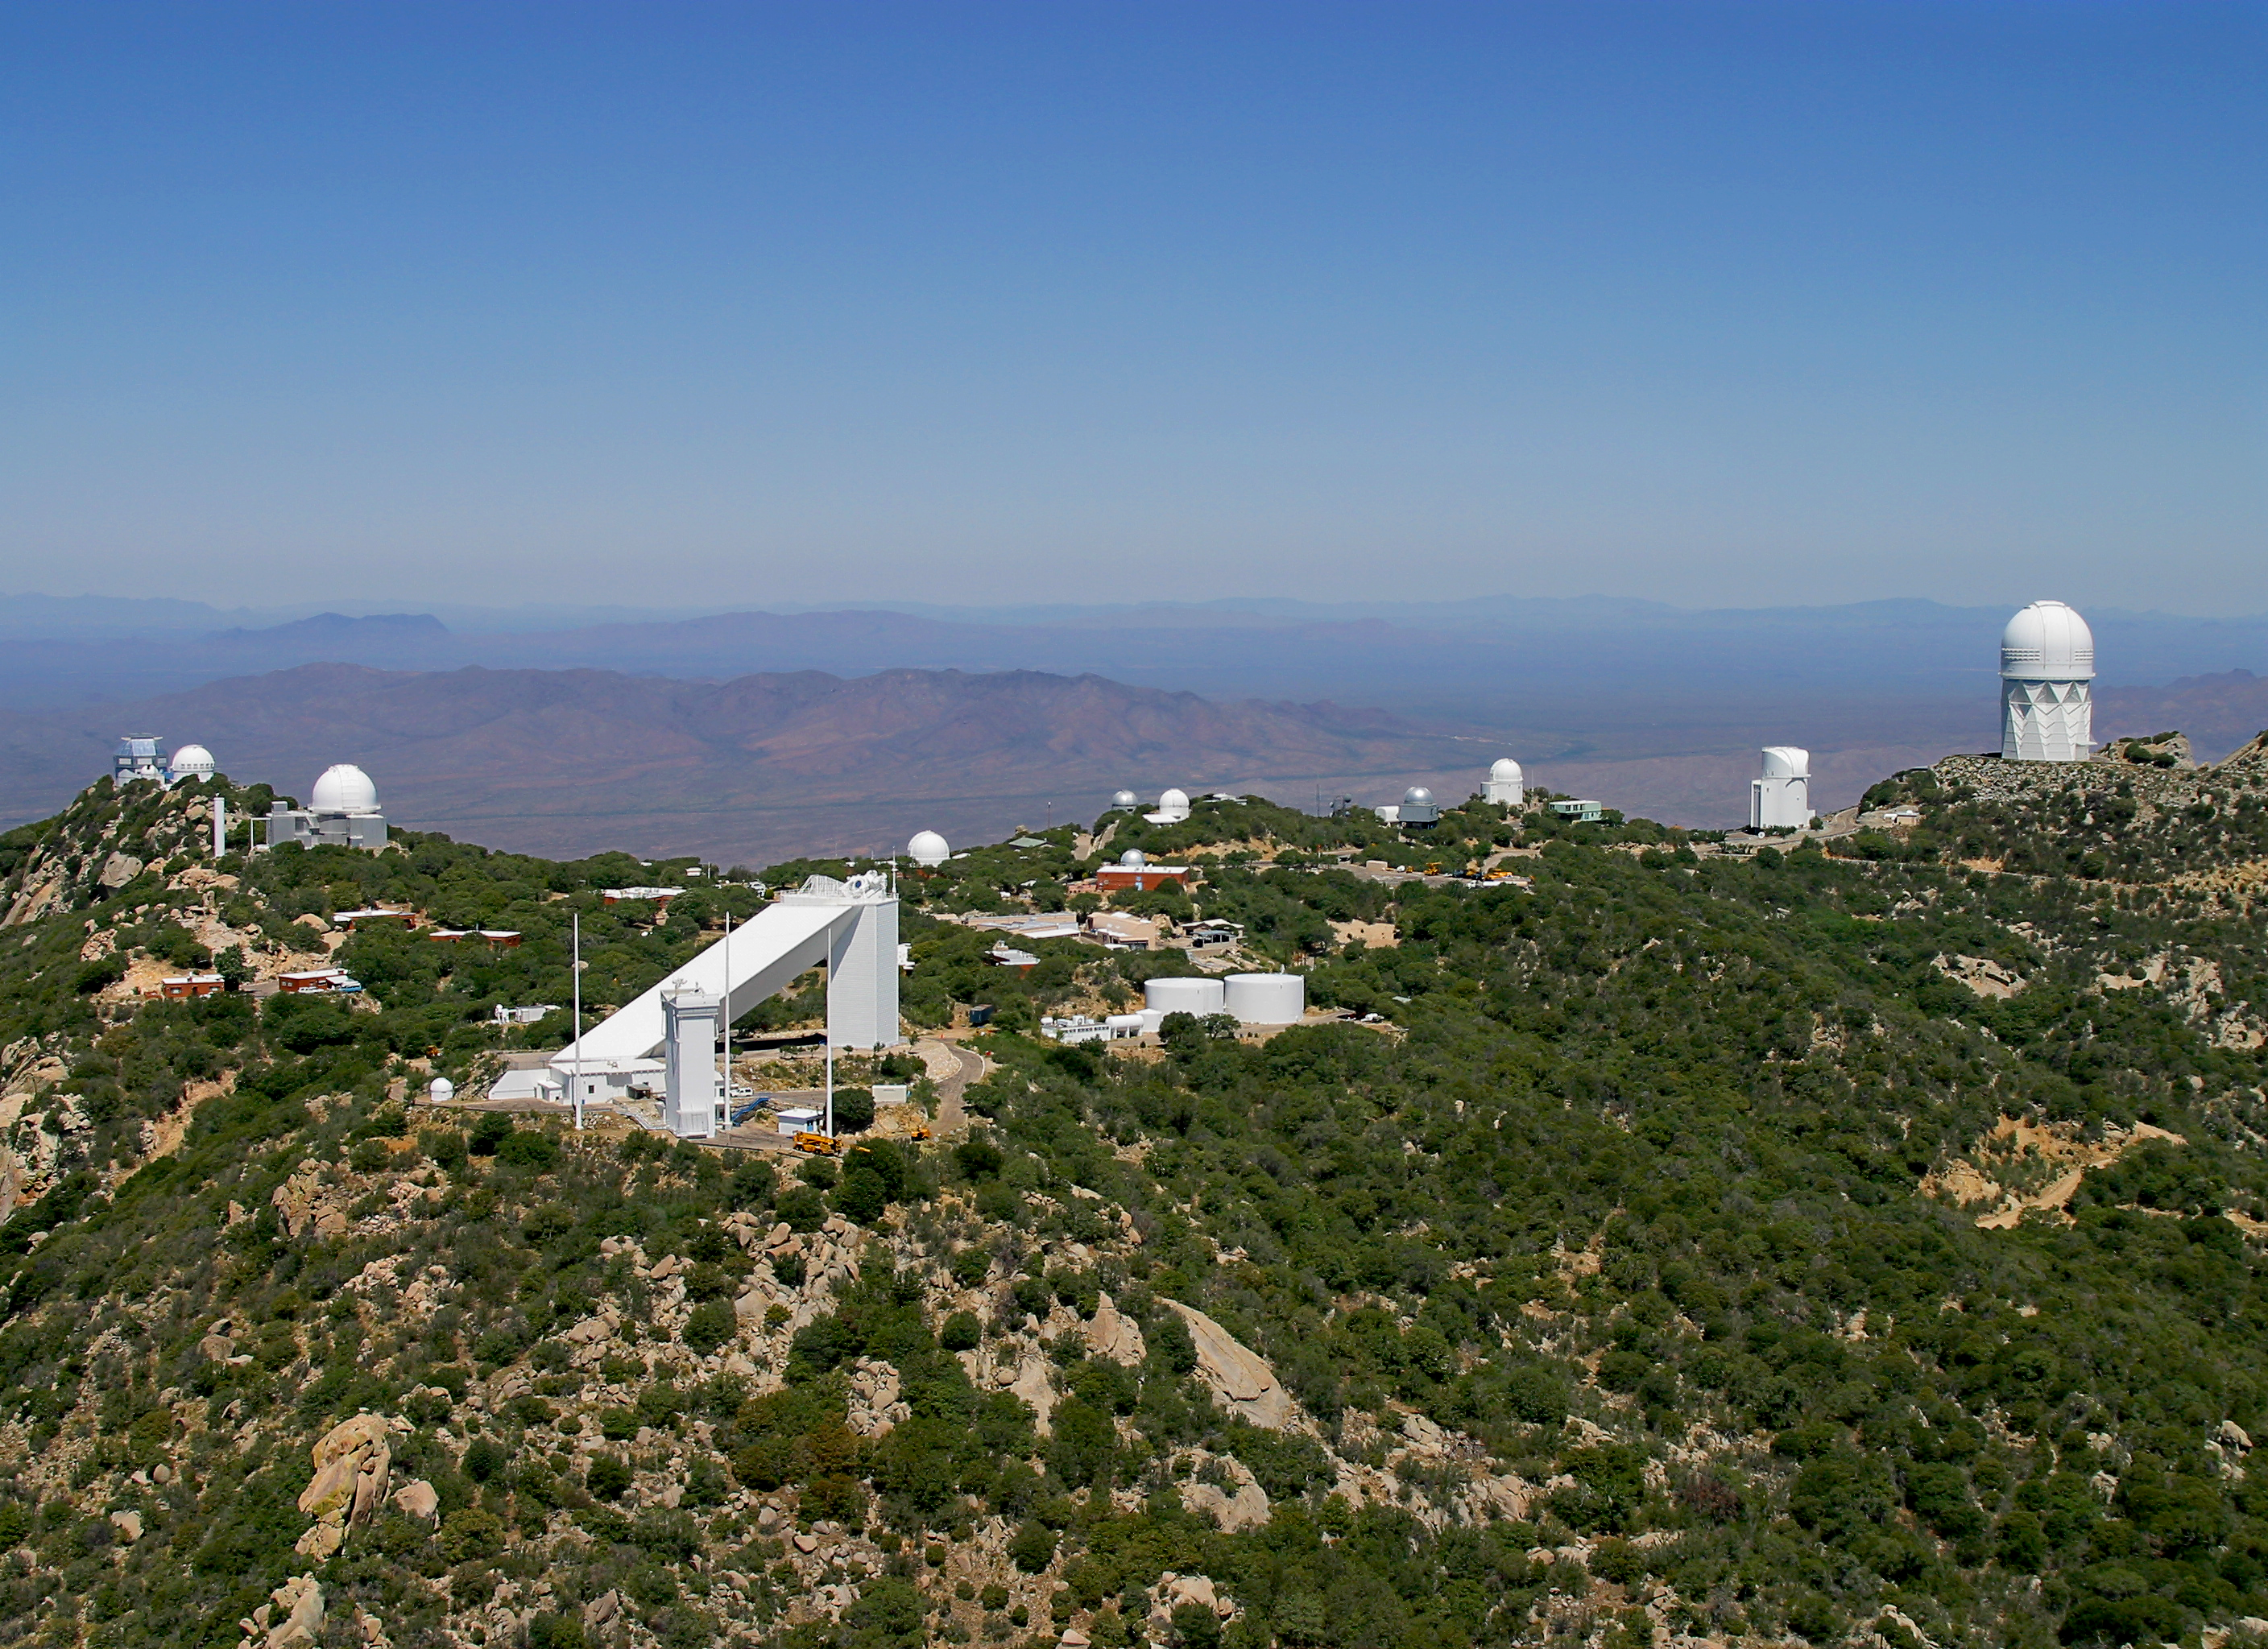

Aerial photography of Kitt Peak National Observatory, 13 June 2003

The panorama of Kitt Peak, stretching from the WIYN 3.5-meter telescope on the far left to the Mayall 4-meter telescope on the far right, with the Synoptic Optical Long-term Investigations of the Sun (SOLIS) tower and the triangular McMath-Pierce solar facility in the foreground.

Credit: NOIRLab/NSF/AURA